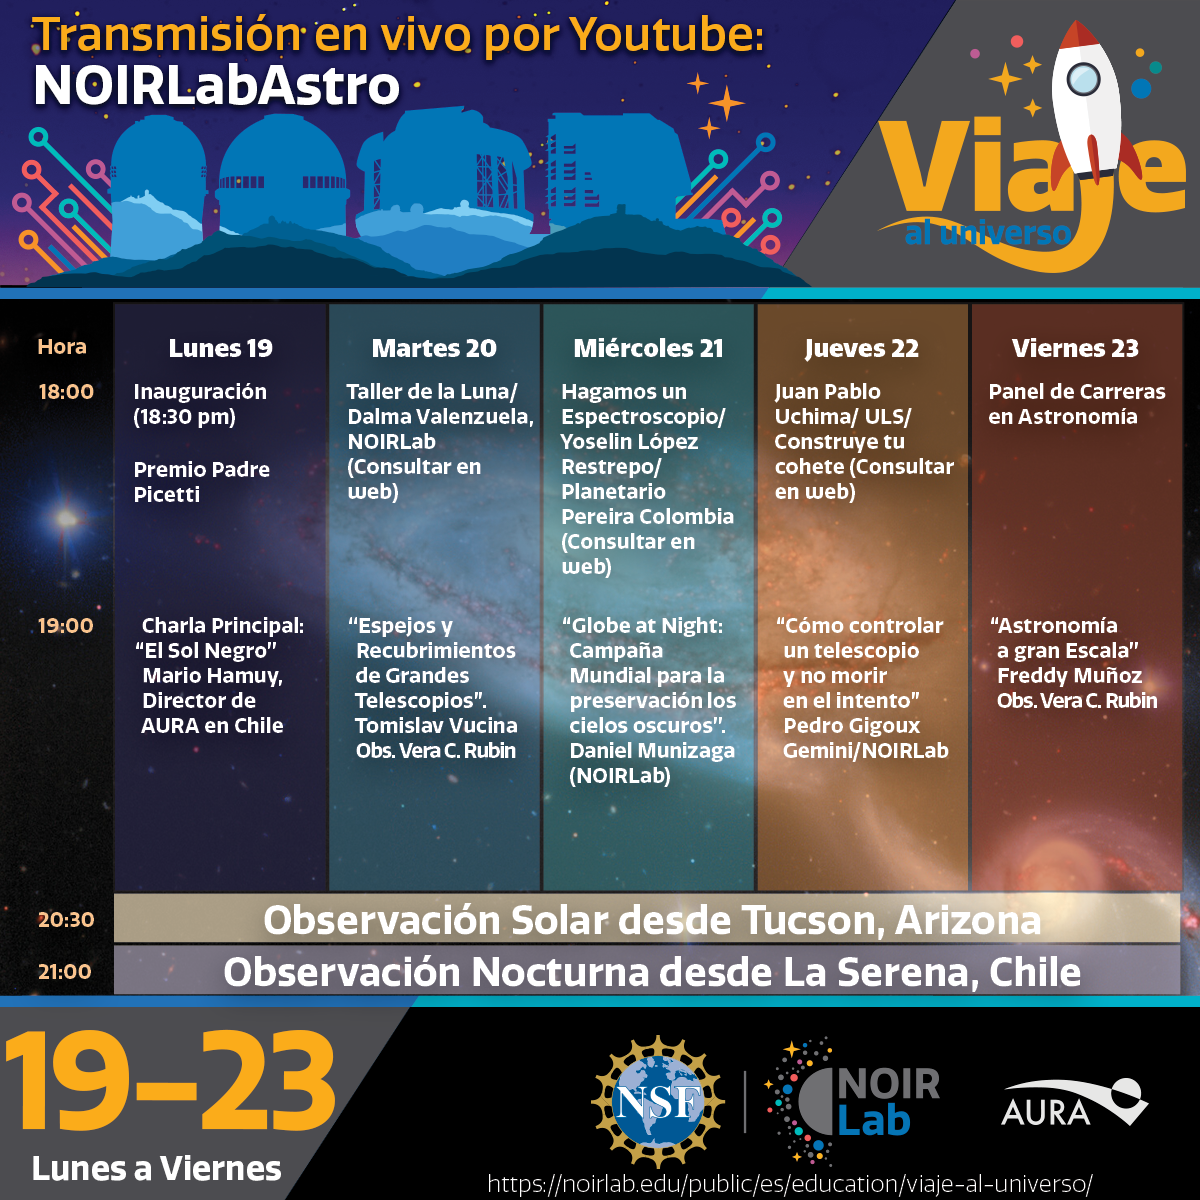

Viaje al Universo

Program for the Viaje al Universo event in Chile, October 2020.

Credit: NOIRLab